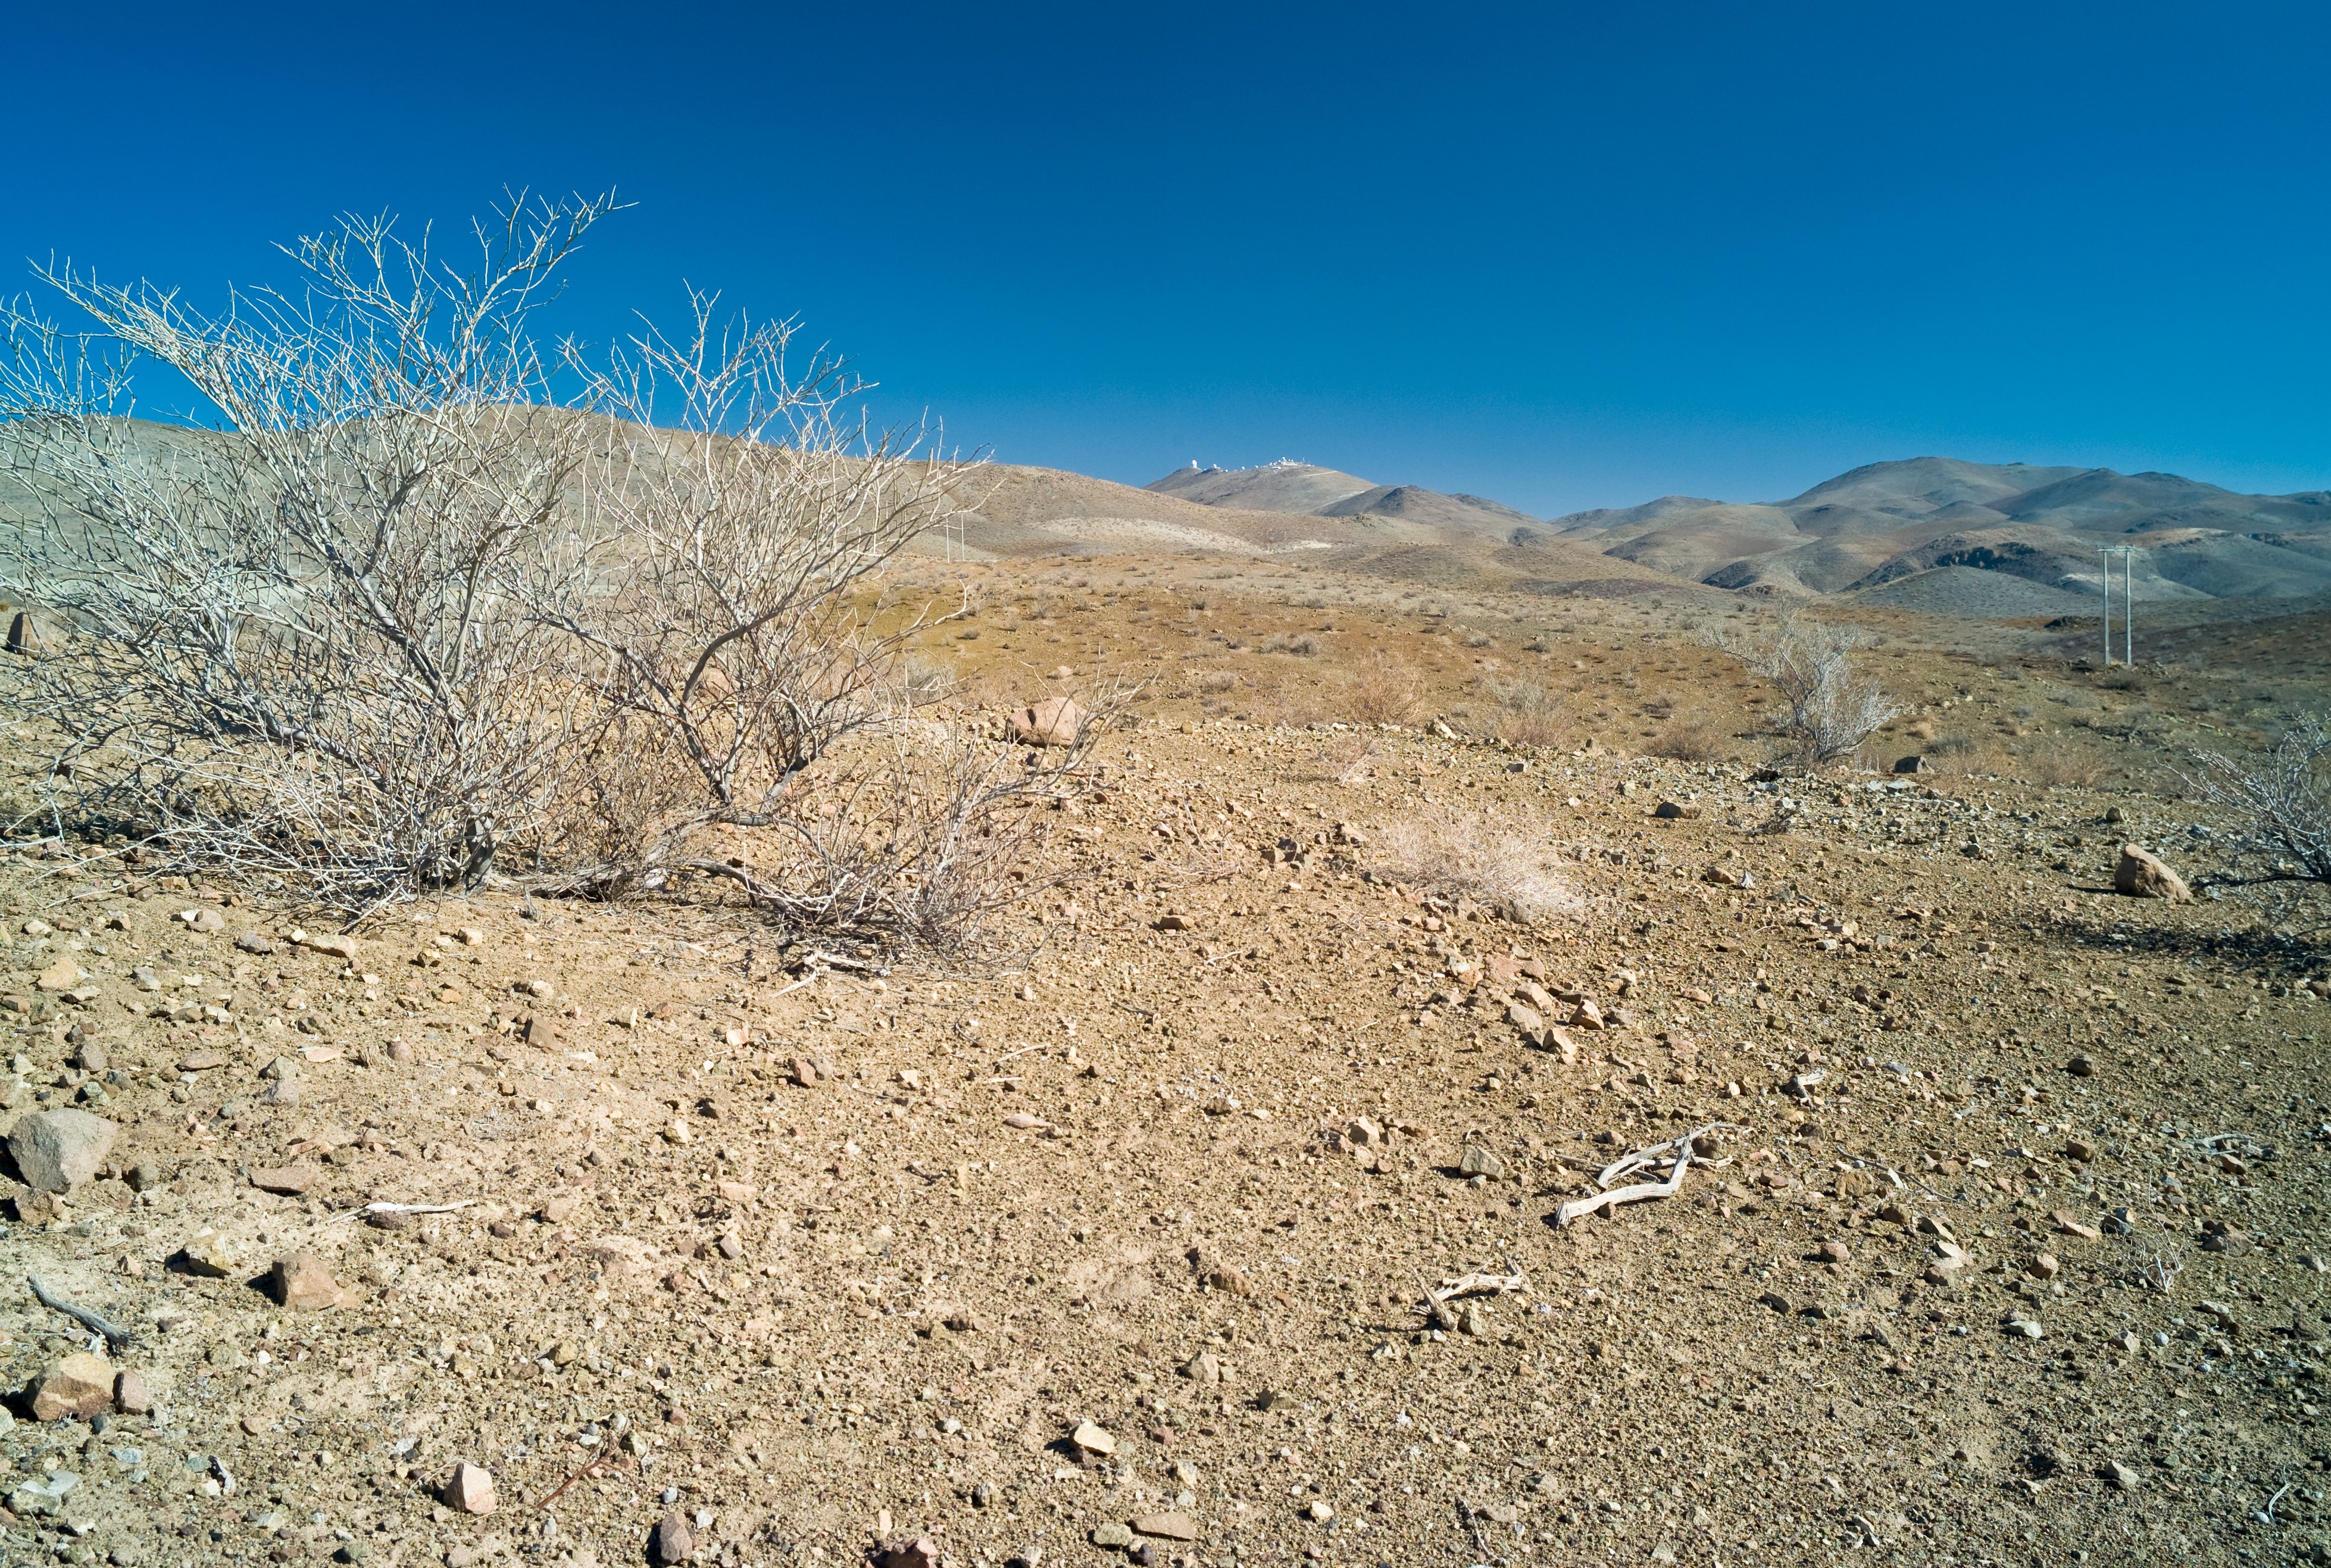

La Silla in the desert

The La Silla observatory, visible on the distant summit, is locate in a semi-desert region 100km North of the La Serena city. While this area is very dry most of the year, a few days of rain are sufficient for the scarce plants to develop. They will blossom, and soon after return to their dry, dead-looking state.

Credit: ESO/H.H.Heyer